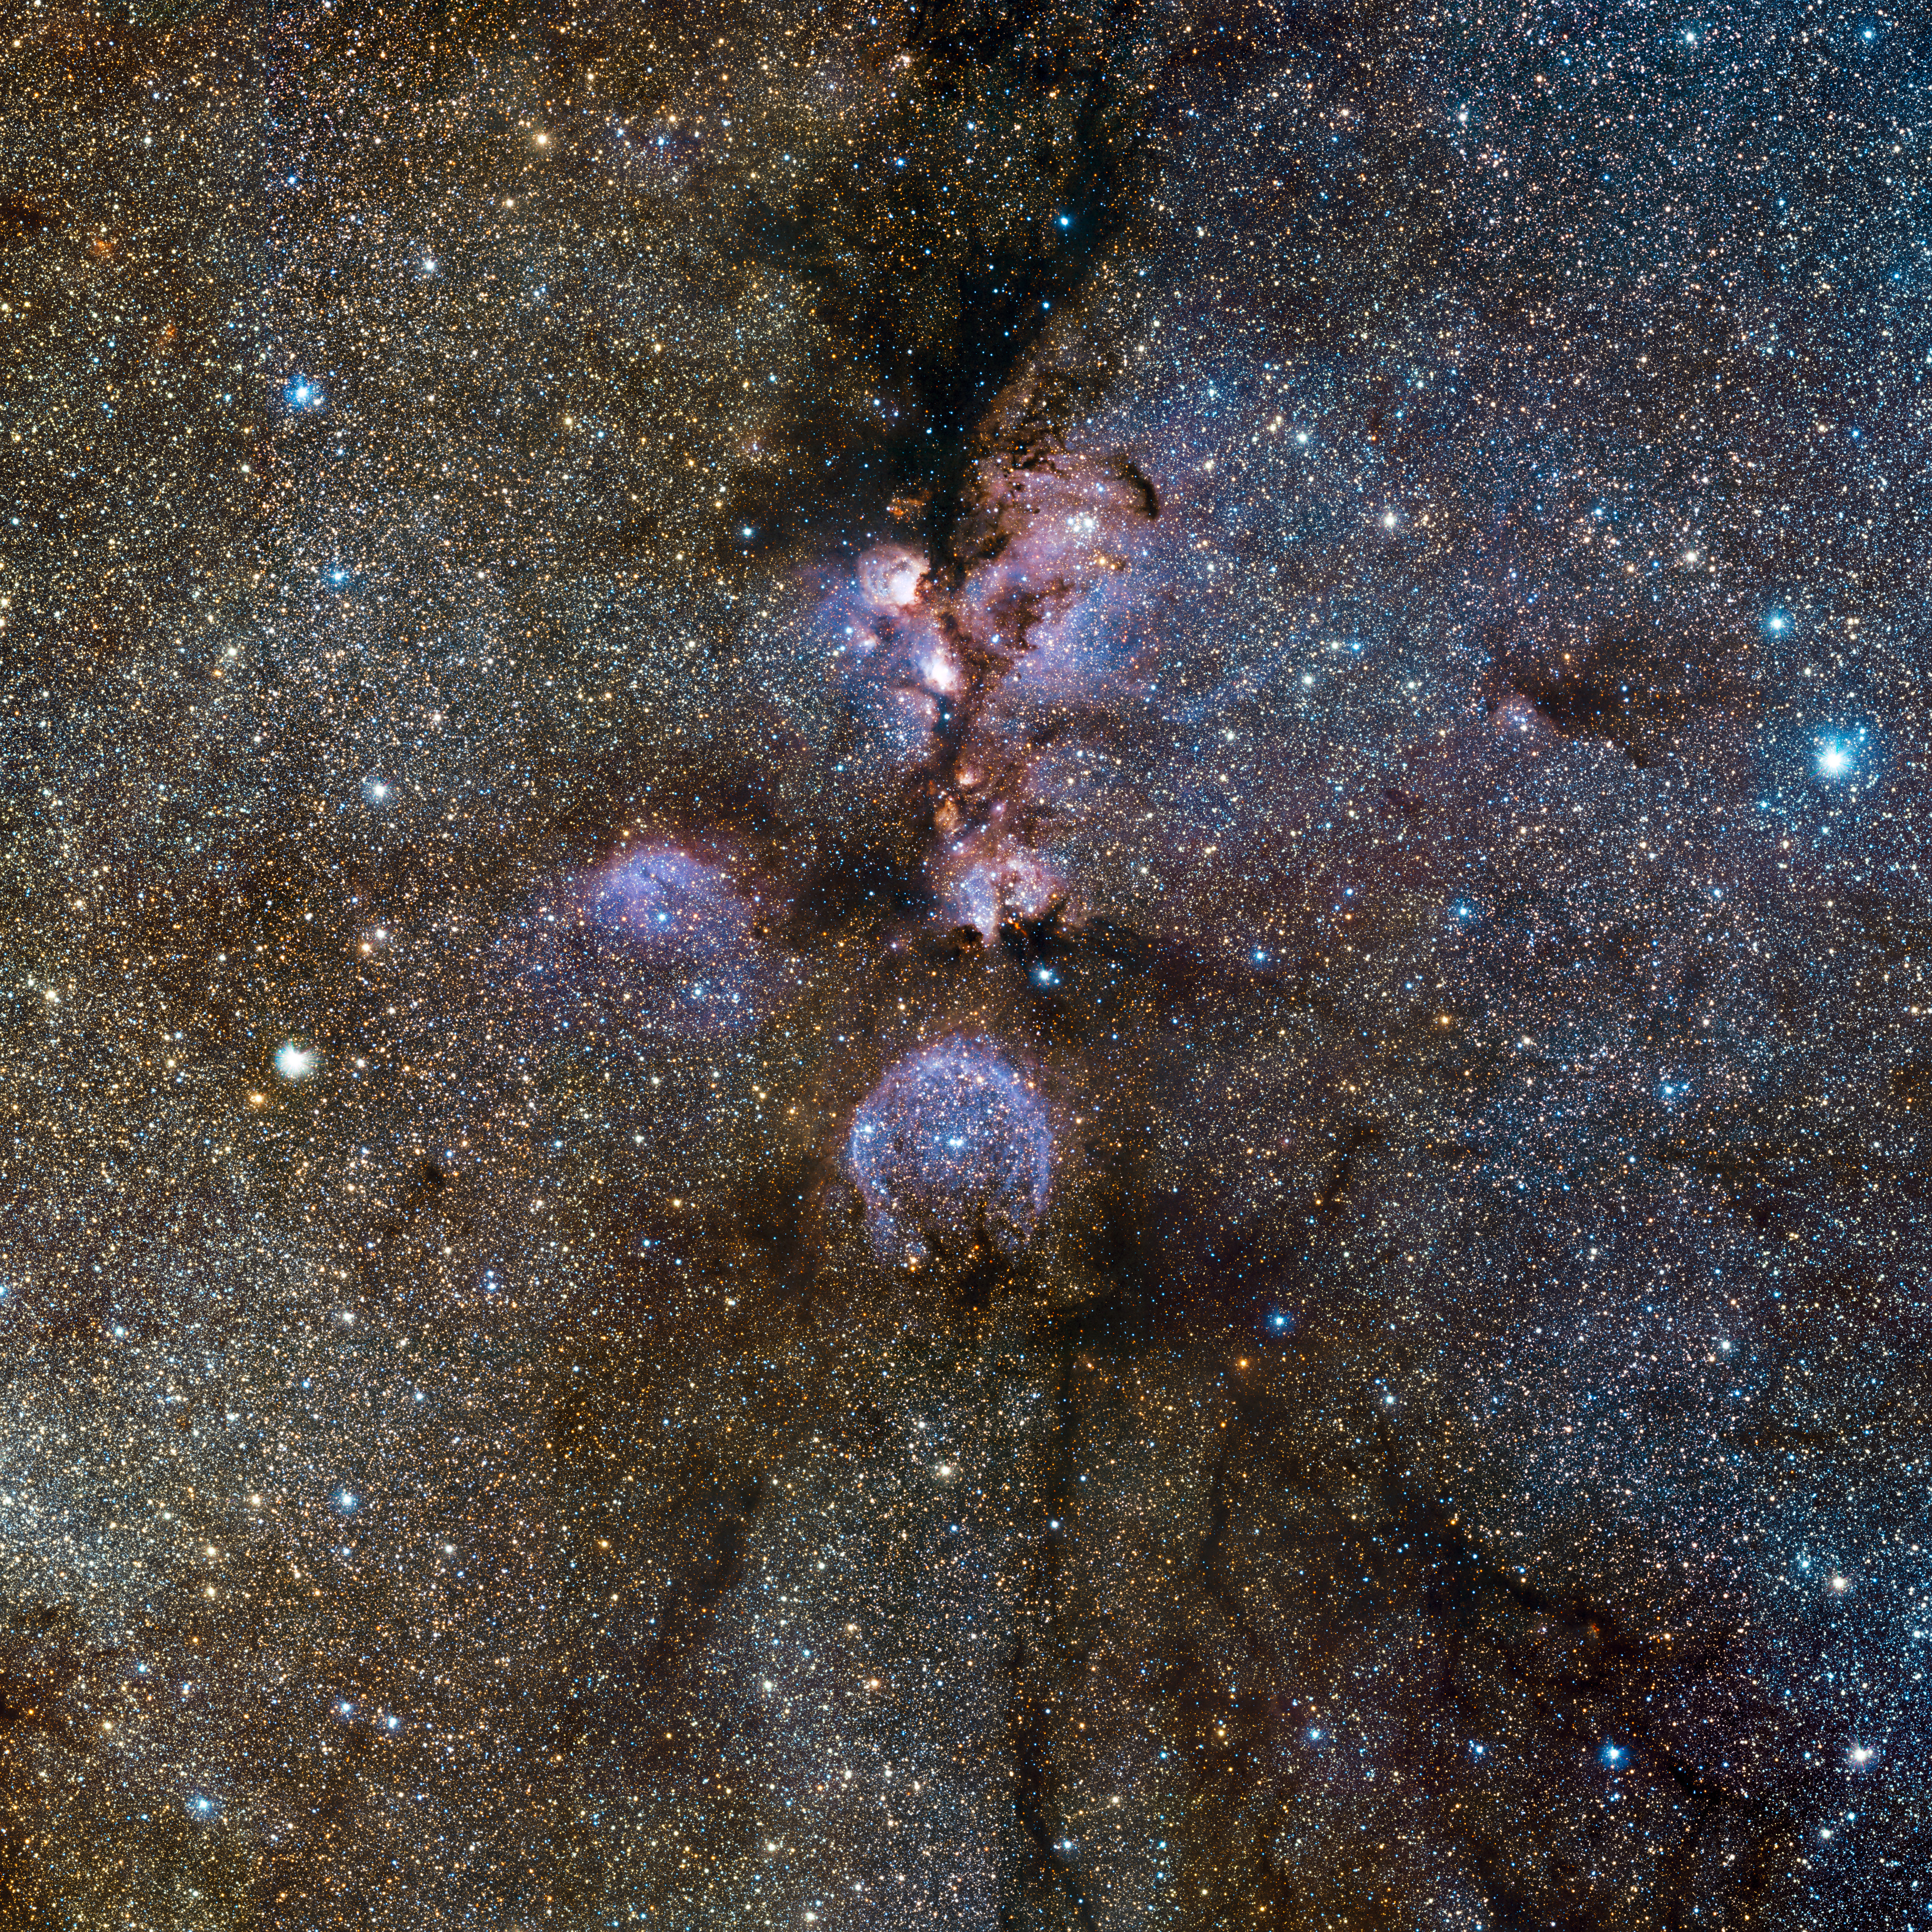

VISTA’s infrared view of the Cat’s Paw Nebula*

Infrared view of the Cat’s Paw Nebula (NGC 6334) taken by VISTA. NGC 6334 is a vast region of star formation about 5500 light-years from Earth in the constellation of Scorpius. The whole gas cloud is about 50 light-years across. NGC 6334 is one of the most active nurseries of young massive stars in our galaxy, some nearly ten times the mass of our Sun and most born in the last few million years. The images were taken through Y, J and Ks filters (shown as blue, green and red respectively) and the exposure time was five minutes per filter. The field of view is about one degree across.

This image is available as a mounted image in the ESOshop.

#L

Credit: ESO/J. Emerson/VISTA Acknowledgment: Cambridge Astronomical Survey Unit